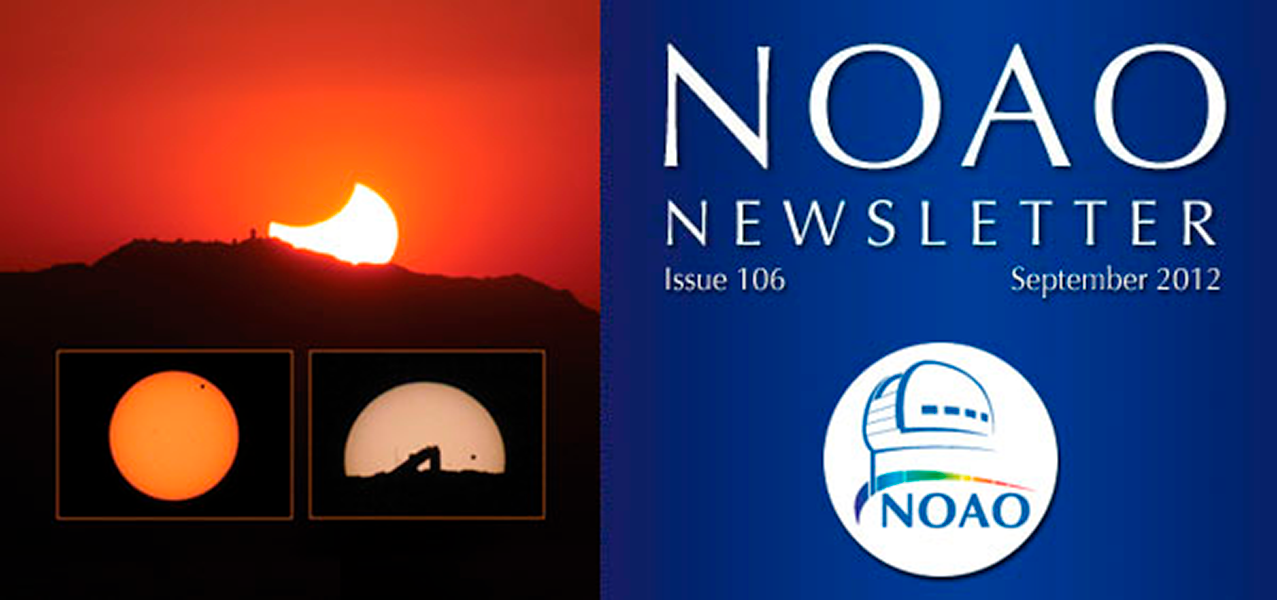

September 2012NOAO Newsletter

The September 2012 NOAO Newsletter is online and ready to download. On the Cover May's Solar Eclipse and June's Venus Transit silhouette the telescopes on Kitt Peak.

Credit: NOIRLab